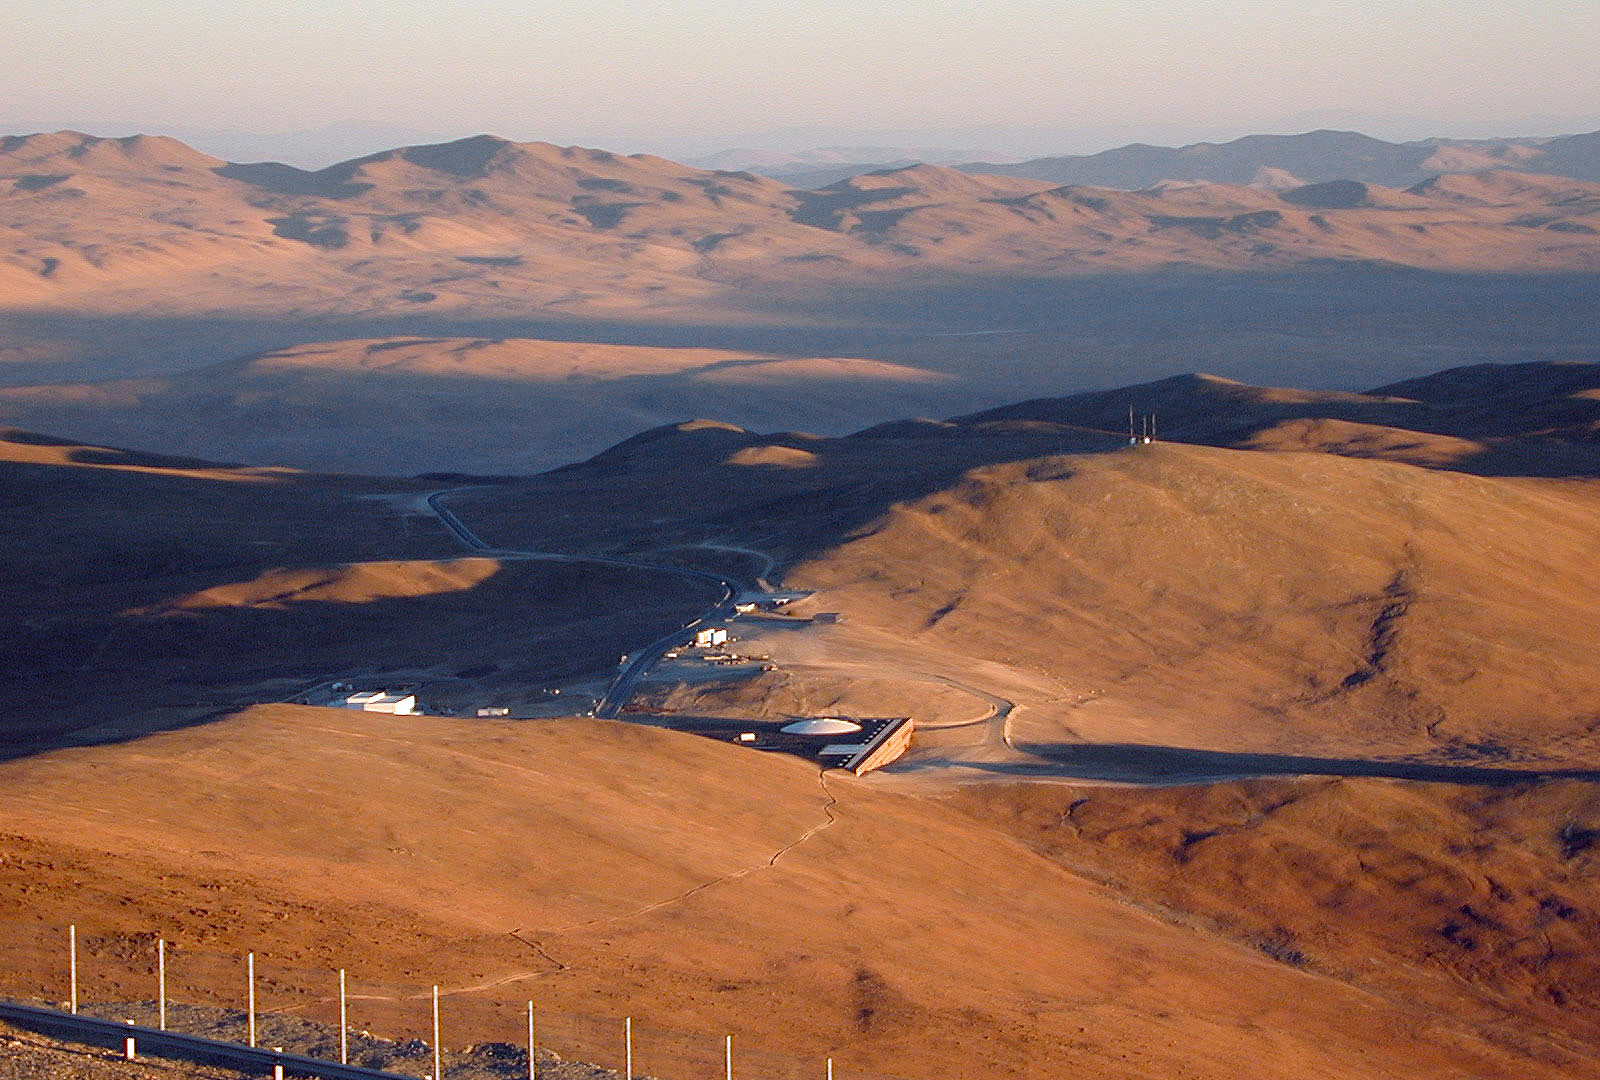

The Paranal Residencia

A view of the Residencia at sunset, as seen from the Telescope Platform at the top of the mountain. A narrow path connects the top with the Residencia and presents an inviting 45-minute downhill walk!

Credit: ESO/M.Tarenghi